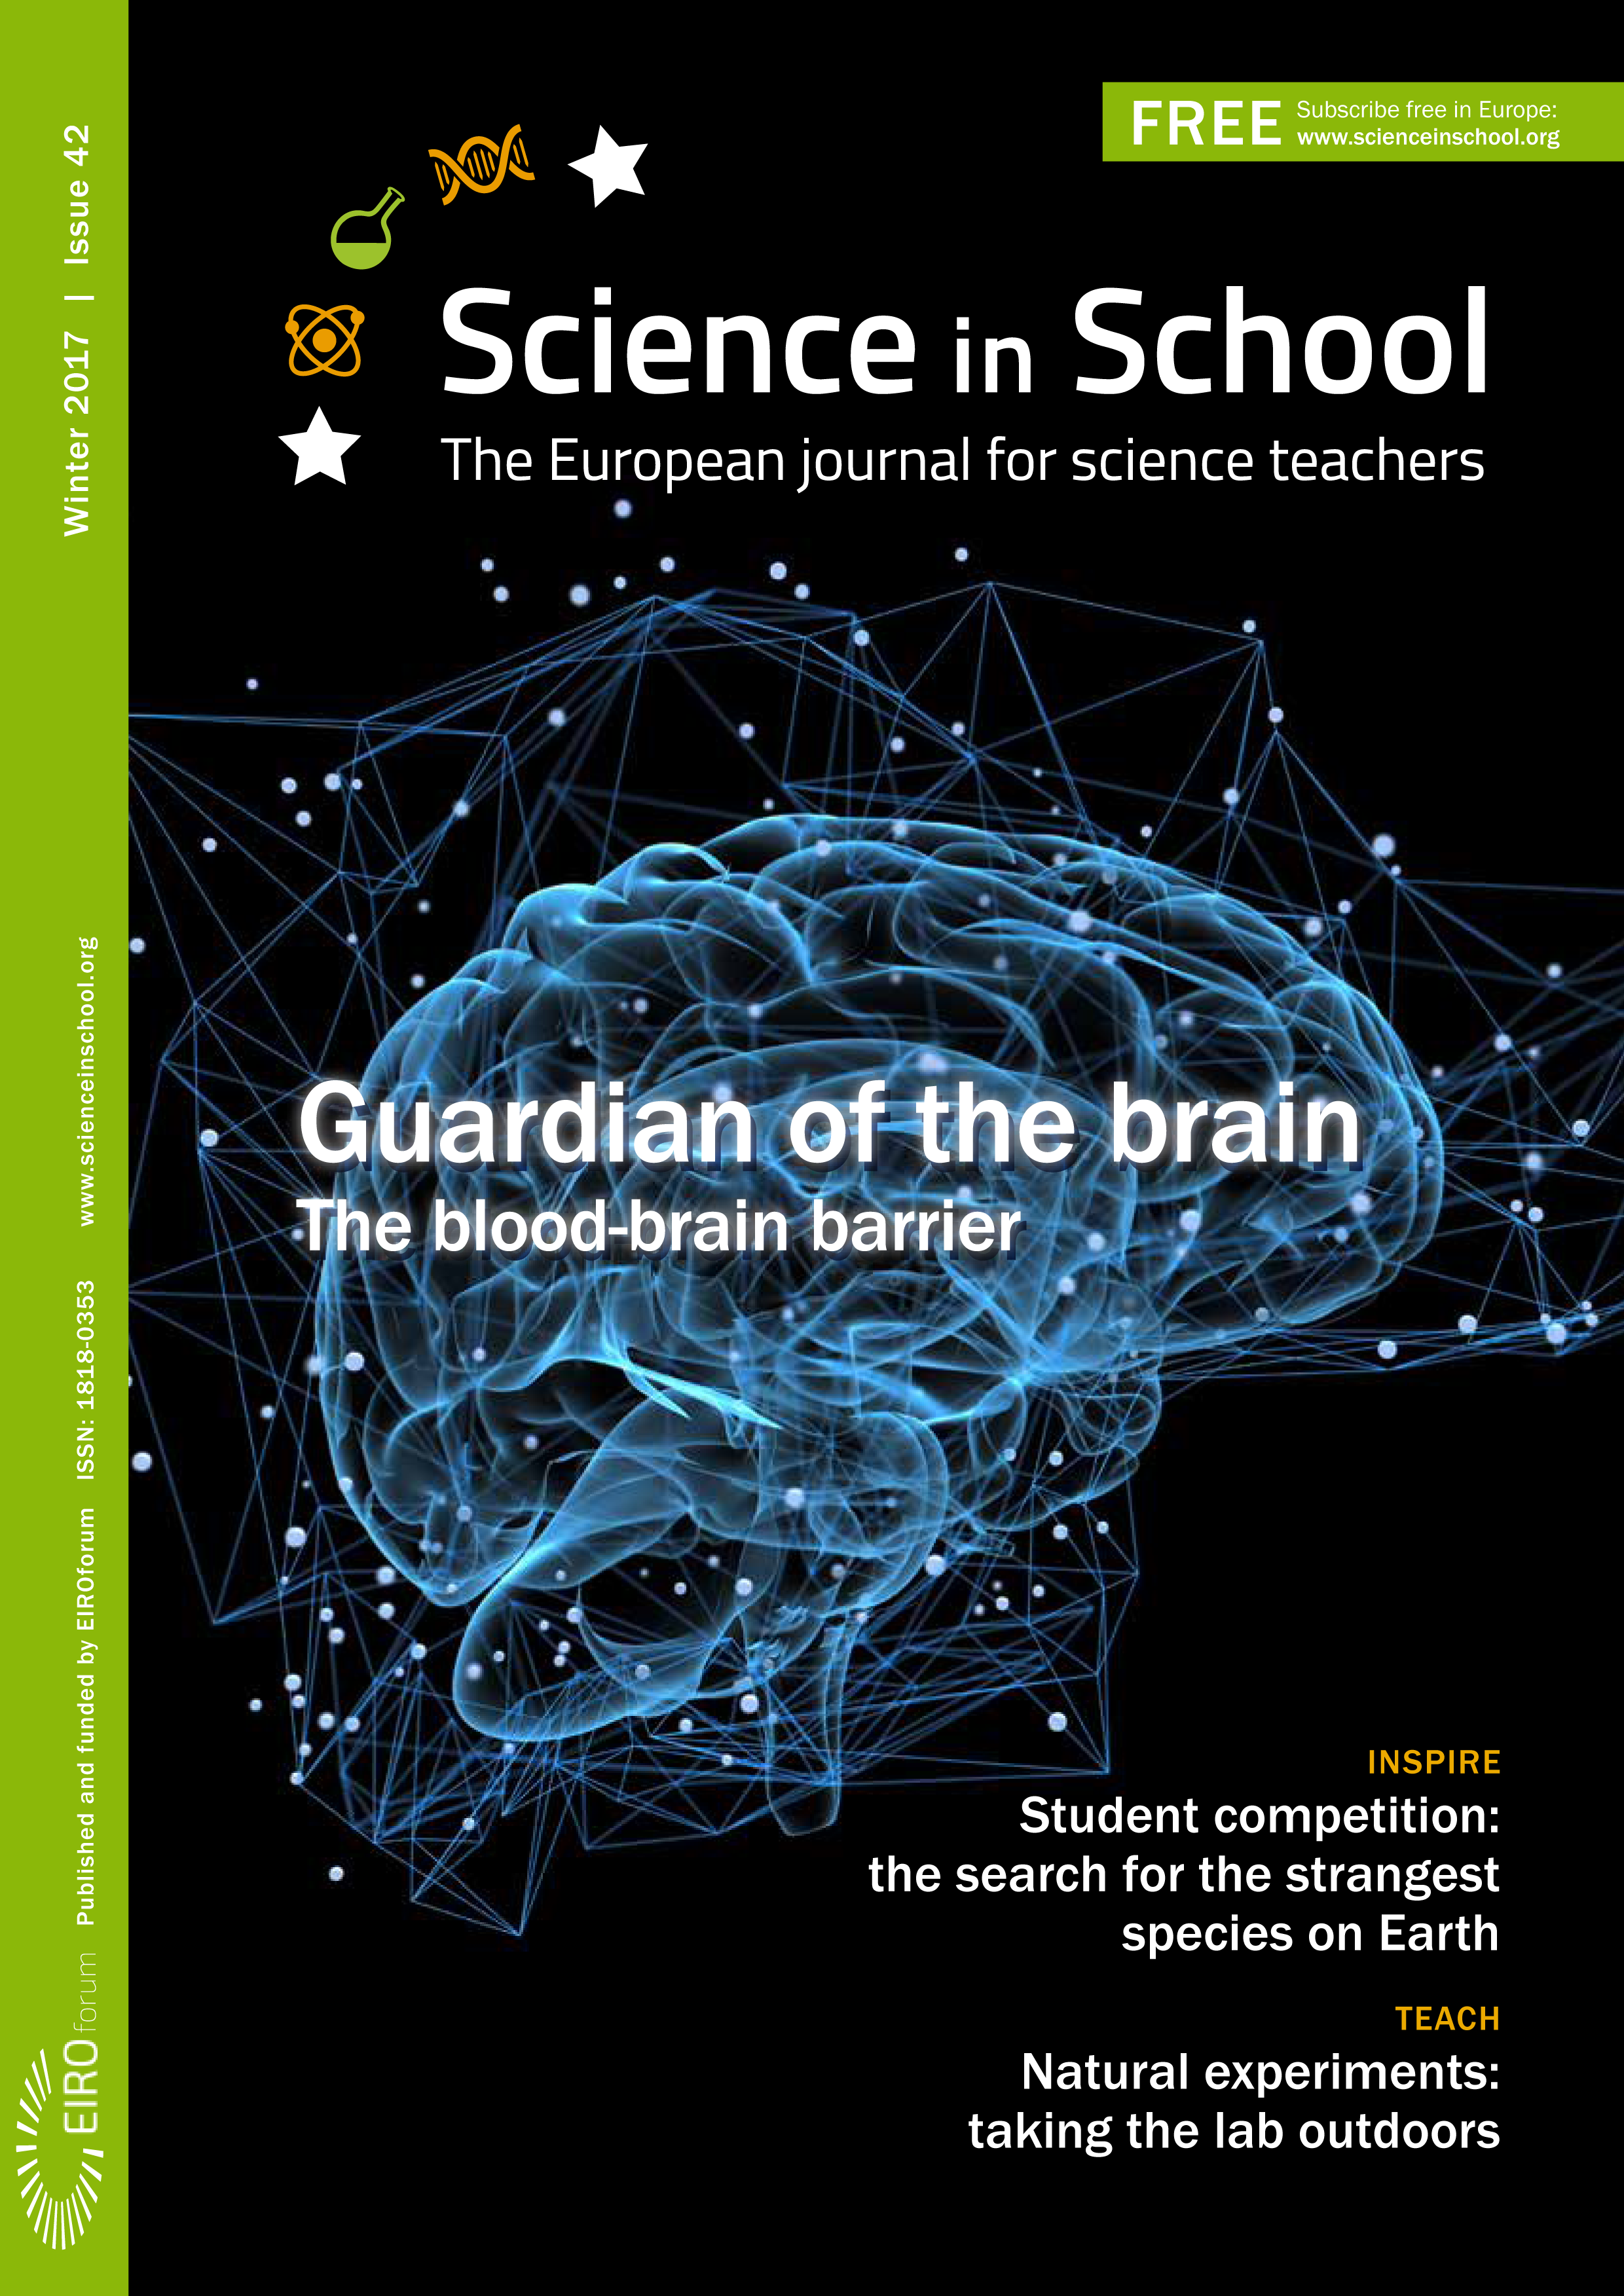

Cover of Science in School issue No.42

Cover of Science in School issue No.42.

Credit: ESO